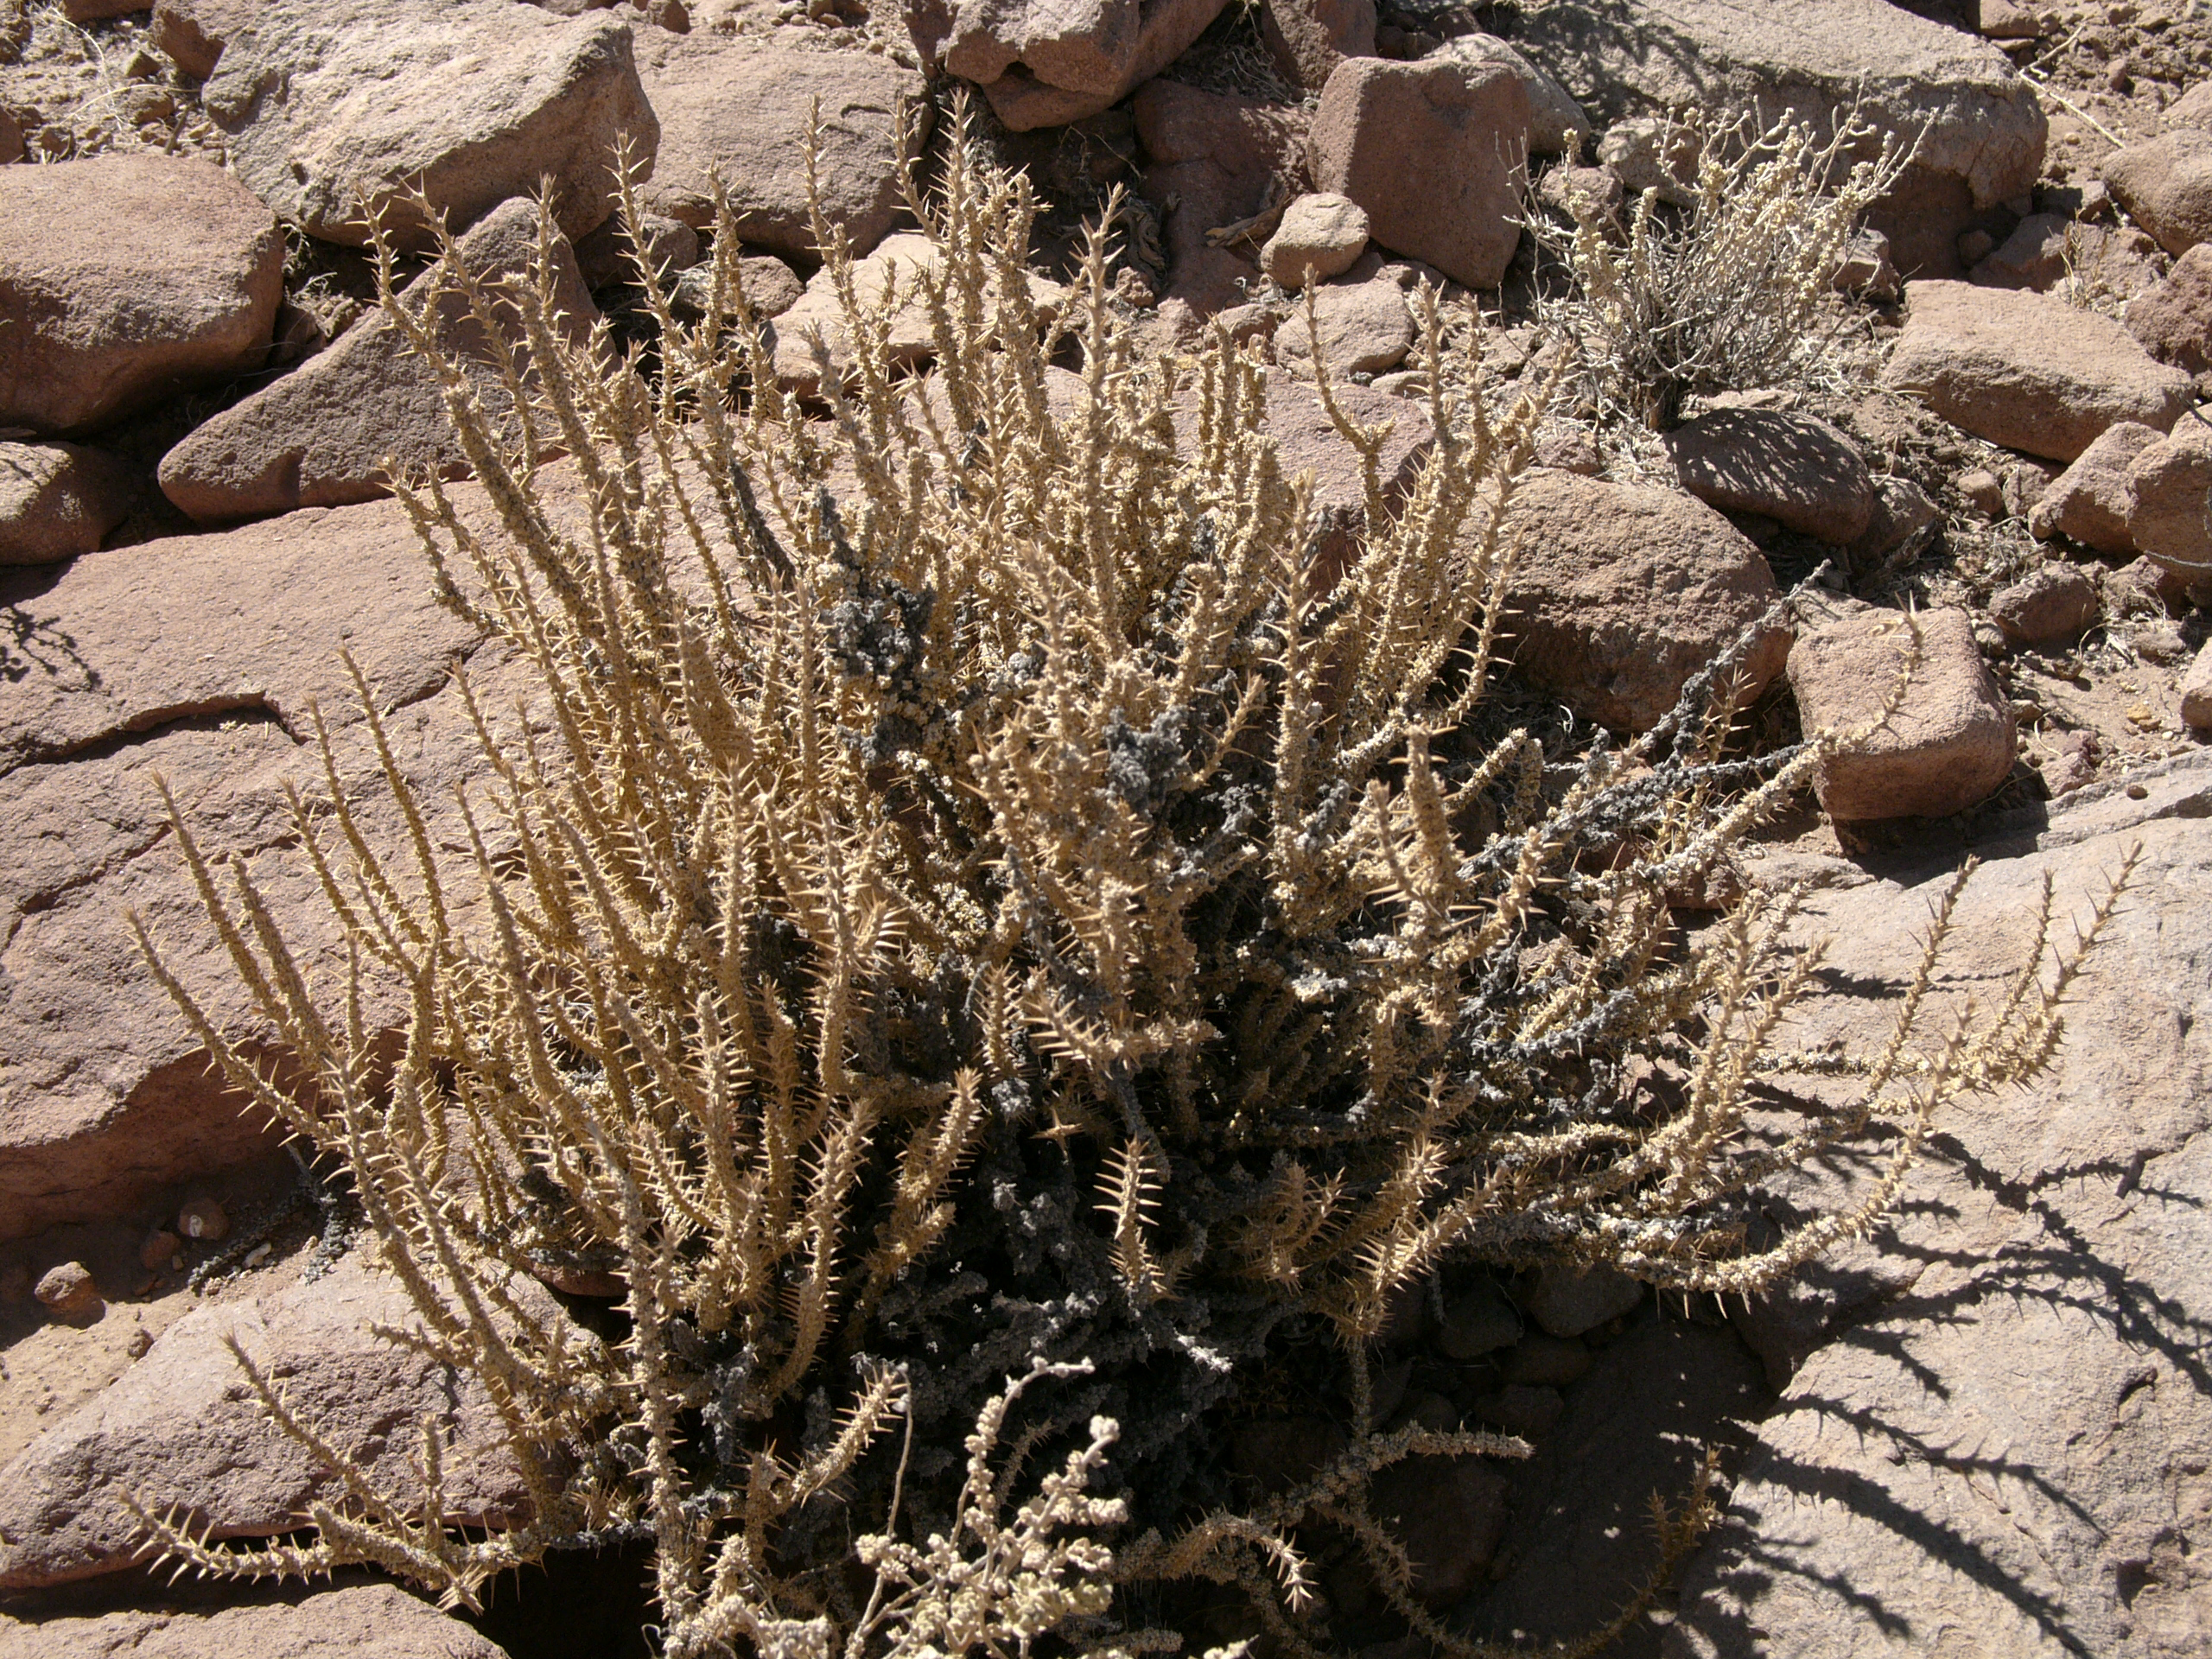

Flora

A plant typical of the Chilean desert, part of the natural environment around the ALMA site. This picture was obtained in August 2004.

Credit: ESO